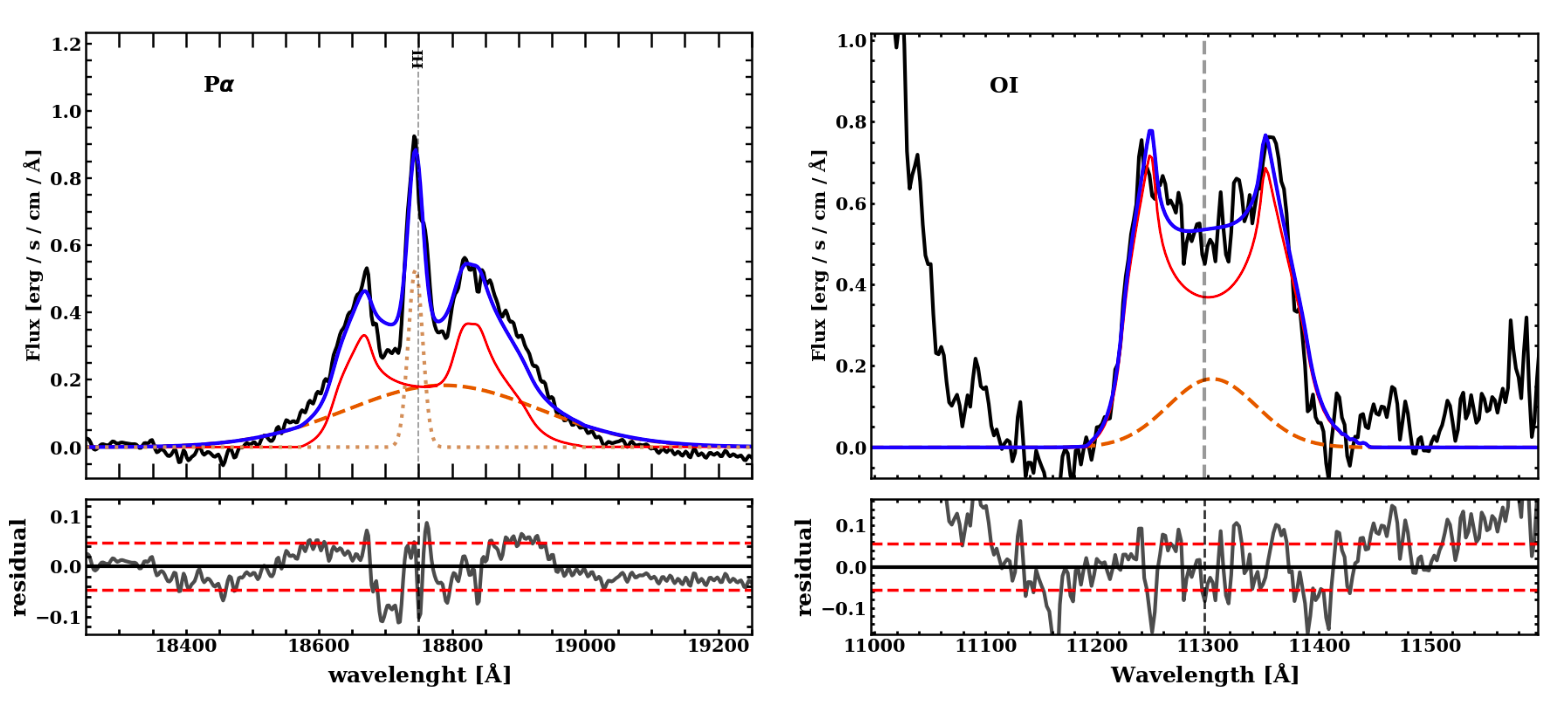

Double Peak Profiles

Paschen-alpha and O I emission lines with the double-peaked profiles clearly visible. Notice the difference in shape, where Paschen-alpha has a sharp central peak and O I does not. This difference is a result of the lines originating at different radii within the broad line region.

Credit: Dias Dos Santos et al.